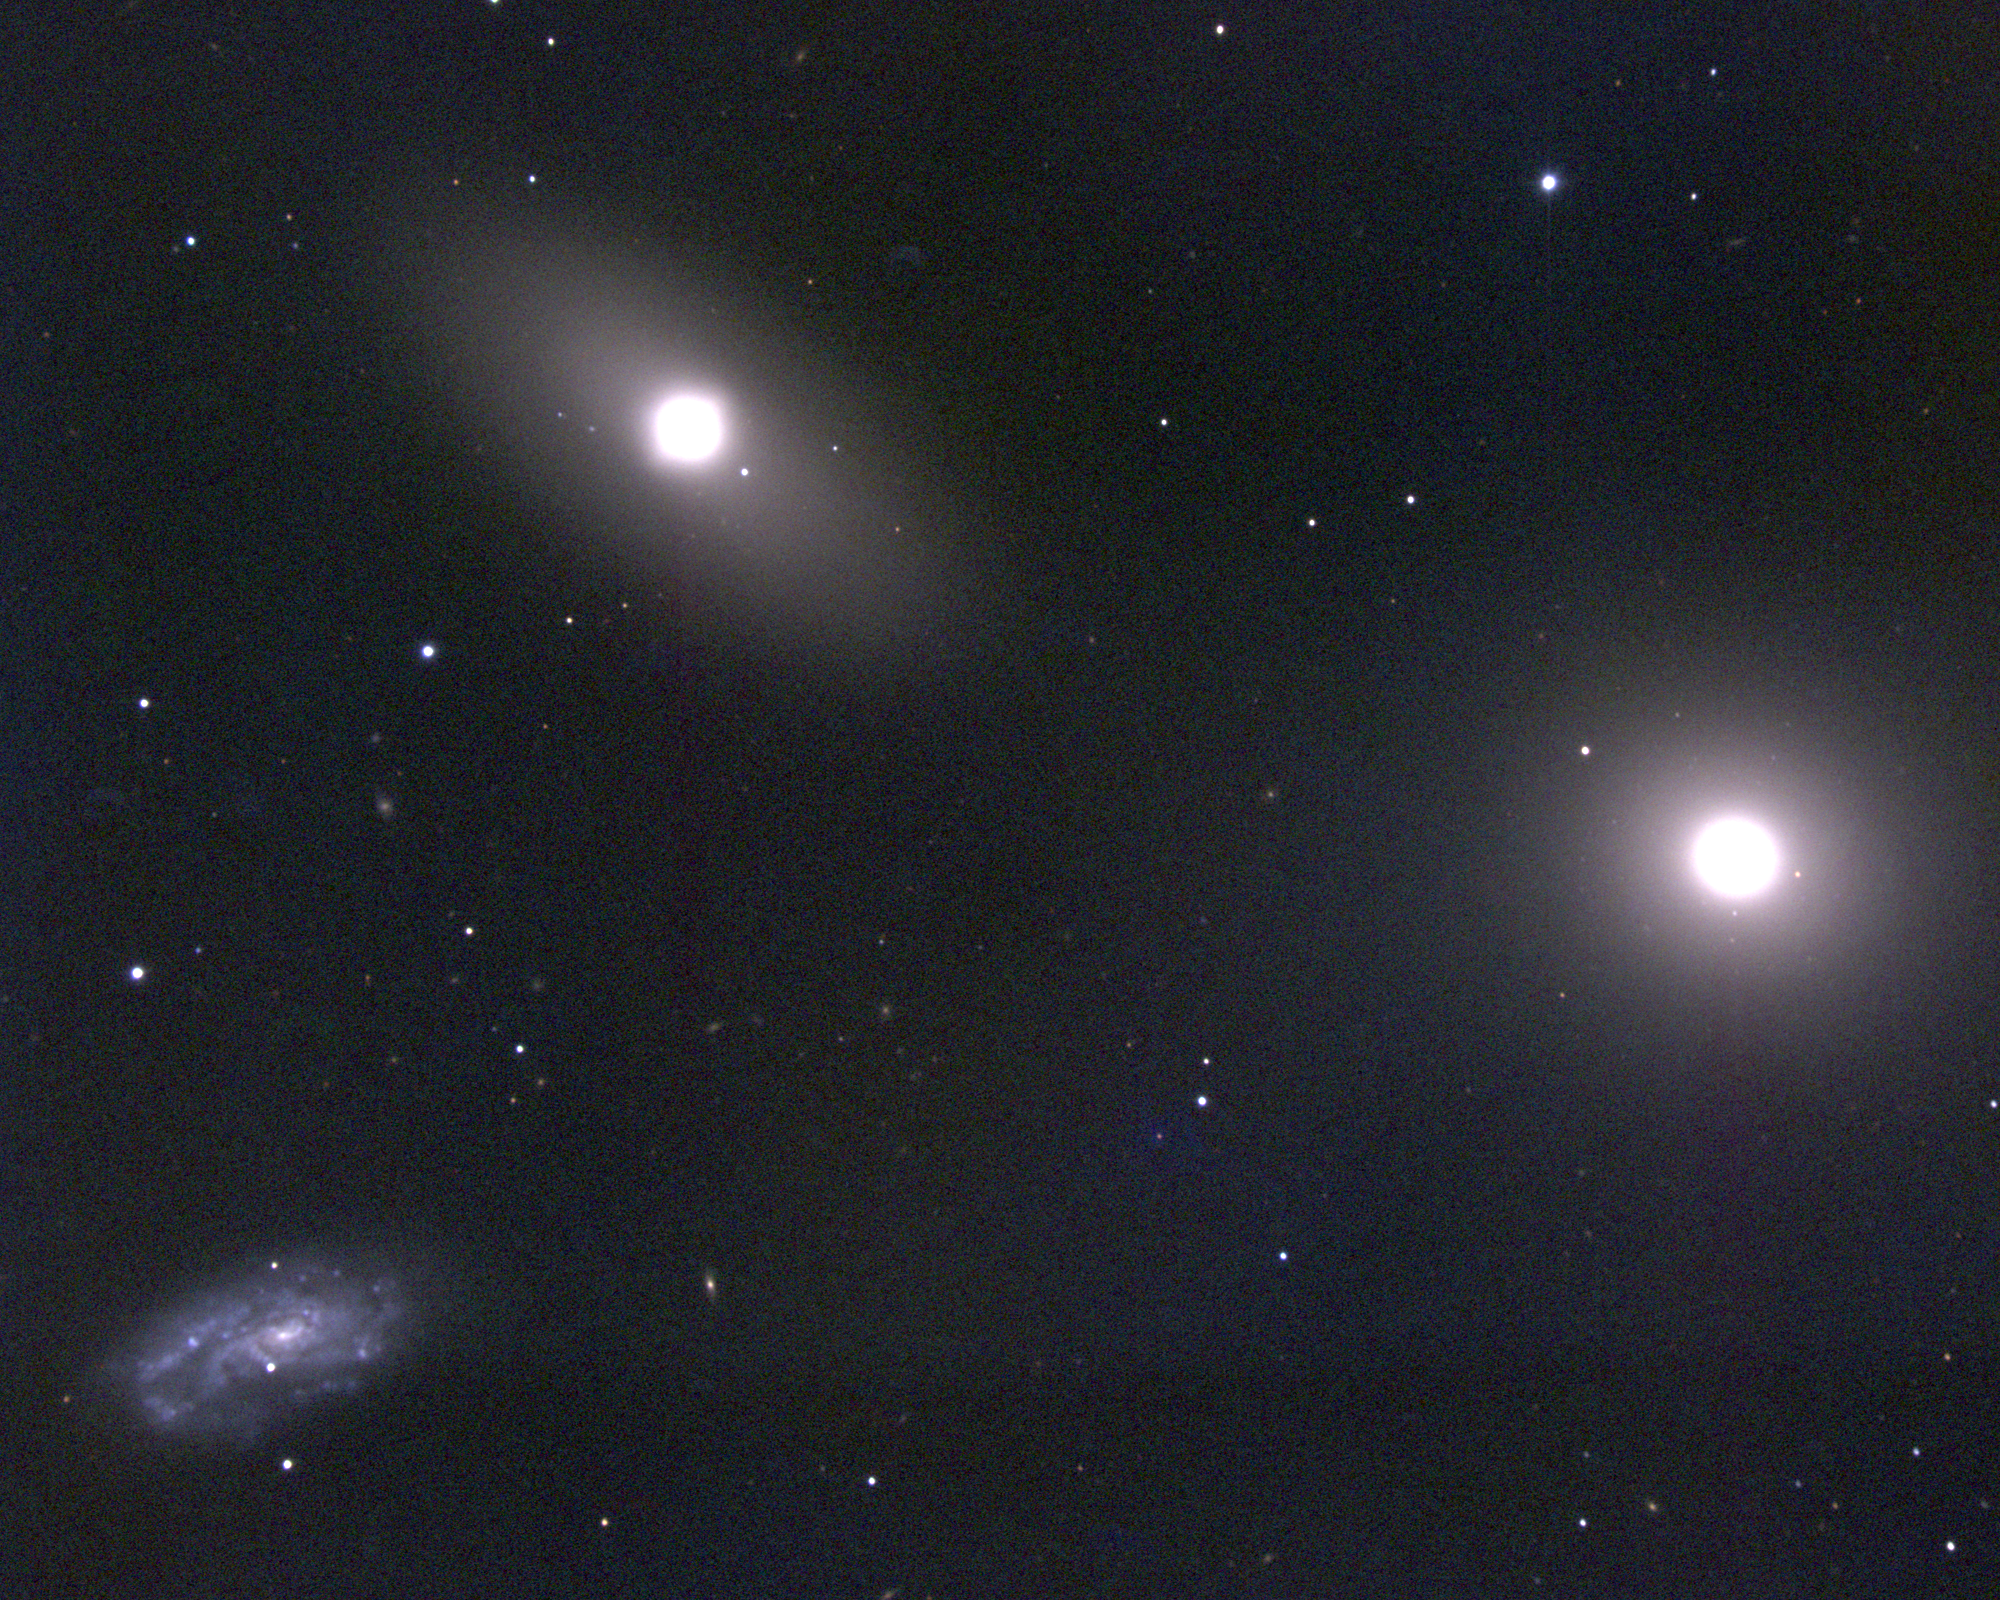

M105, NGC 3379

M105 is a type E1 elliptical galaxy and the brightest member of the Leo I galaxy grouping, which includes M95 and M96 as well as various NGC and other galaxies. M105 was used as a photometric standard for surface brightness distributions due to the smoothness of its profile, but as is inevitable when any galaxy is studied too hard, it has been found not to be quite as smooth or quite as standard as originally suggested. The entire group is about 40 million light-years away, and there is a nice concise discussion, including other references, from the SEDS group. This image is a CCD color composite taken at the KPNO 0.9-meter telescope on February 5th 1996 (UT). Like all pictures of M105 (the galaxy at the right), it also includes NGC3384 (above and left of center), which is part of the Leo I group, and NGC3379 (bottom left), which is a more distant background galaxy.

Credit: NOIRLab/NSF/AURA